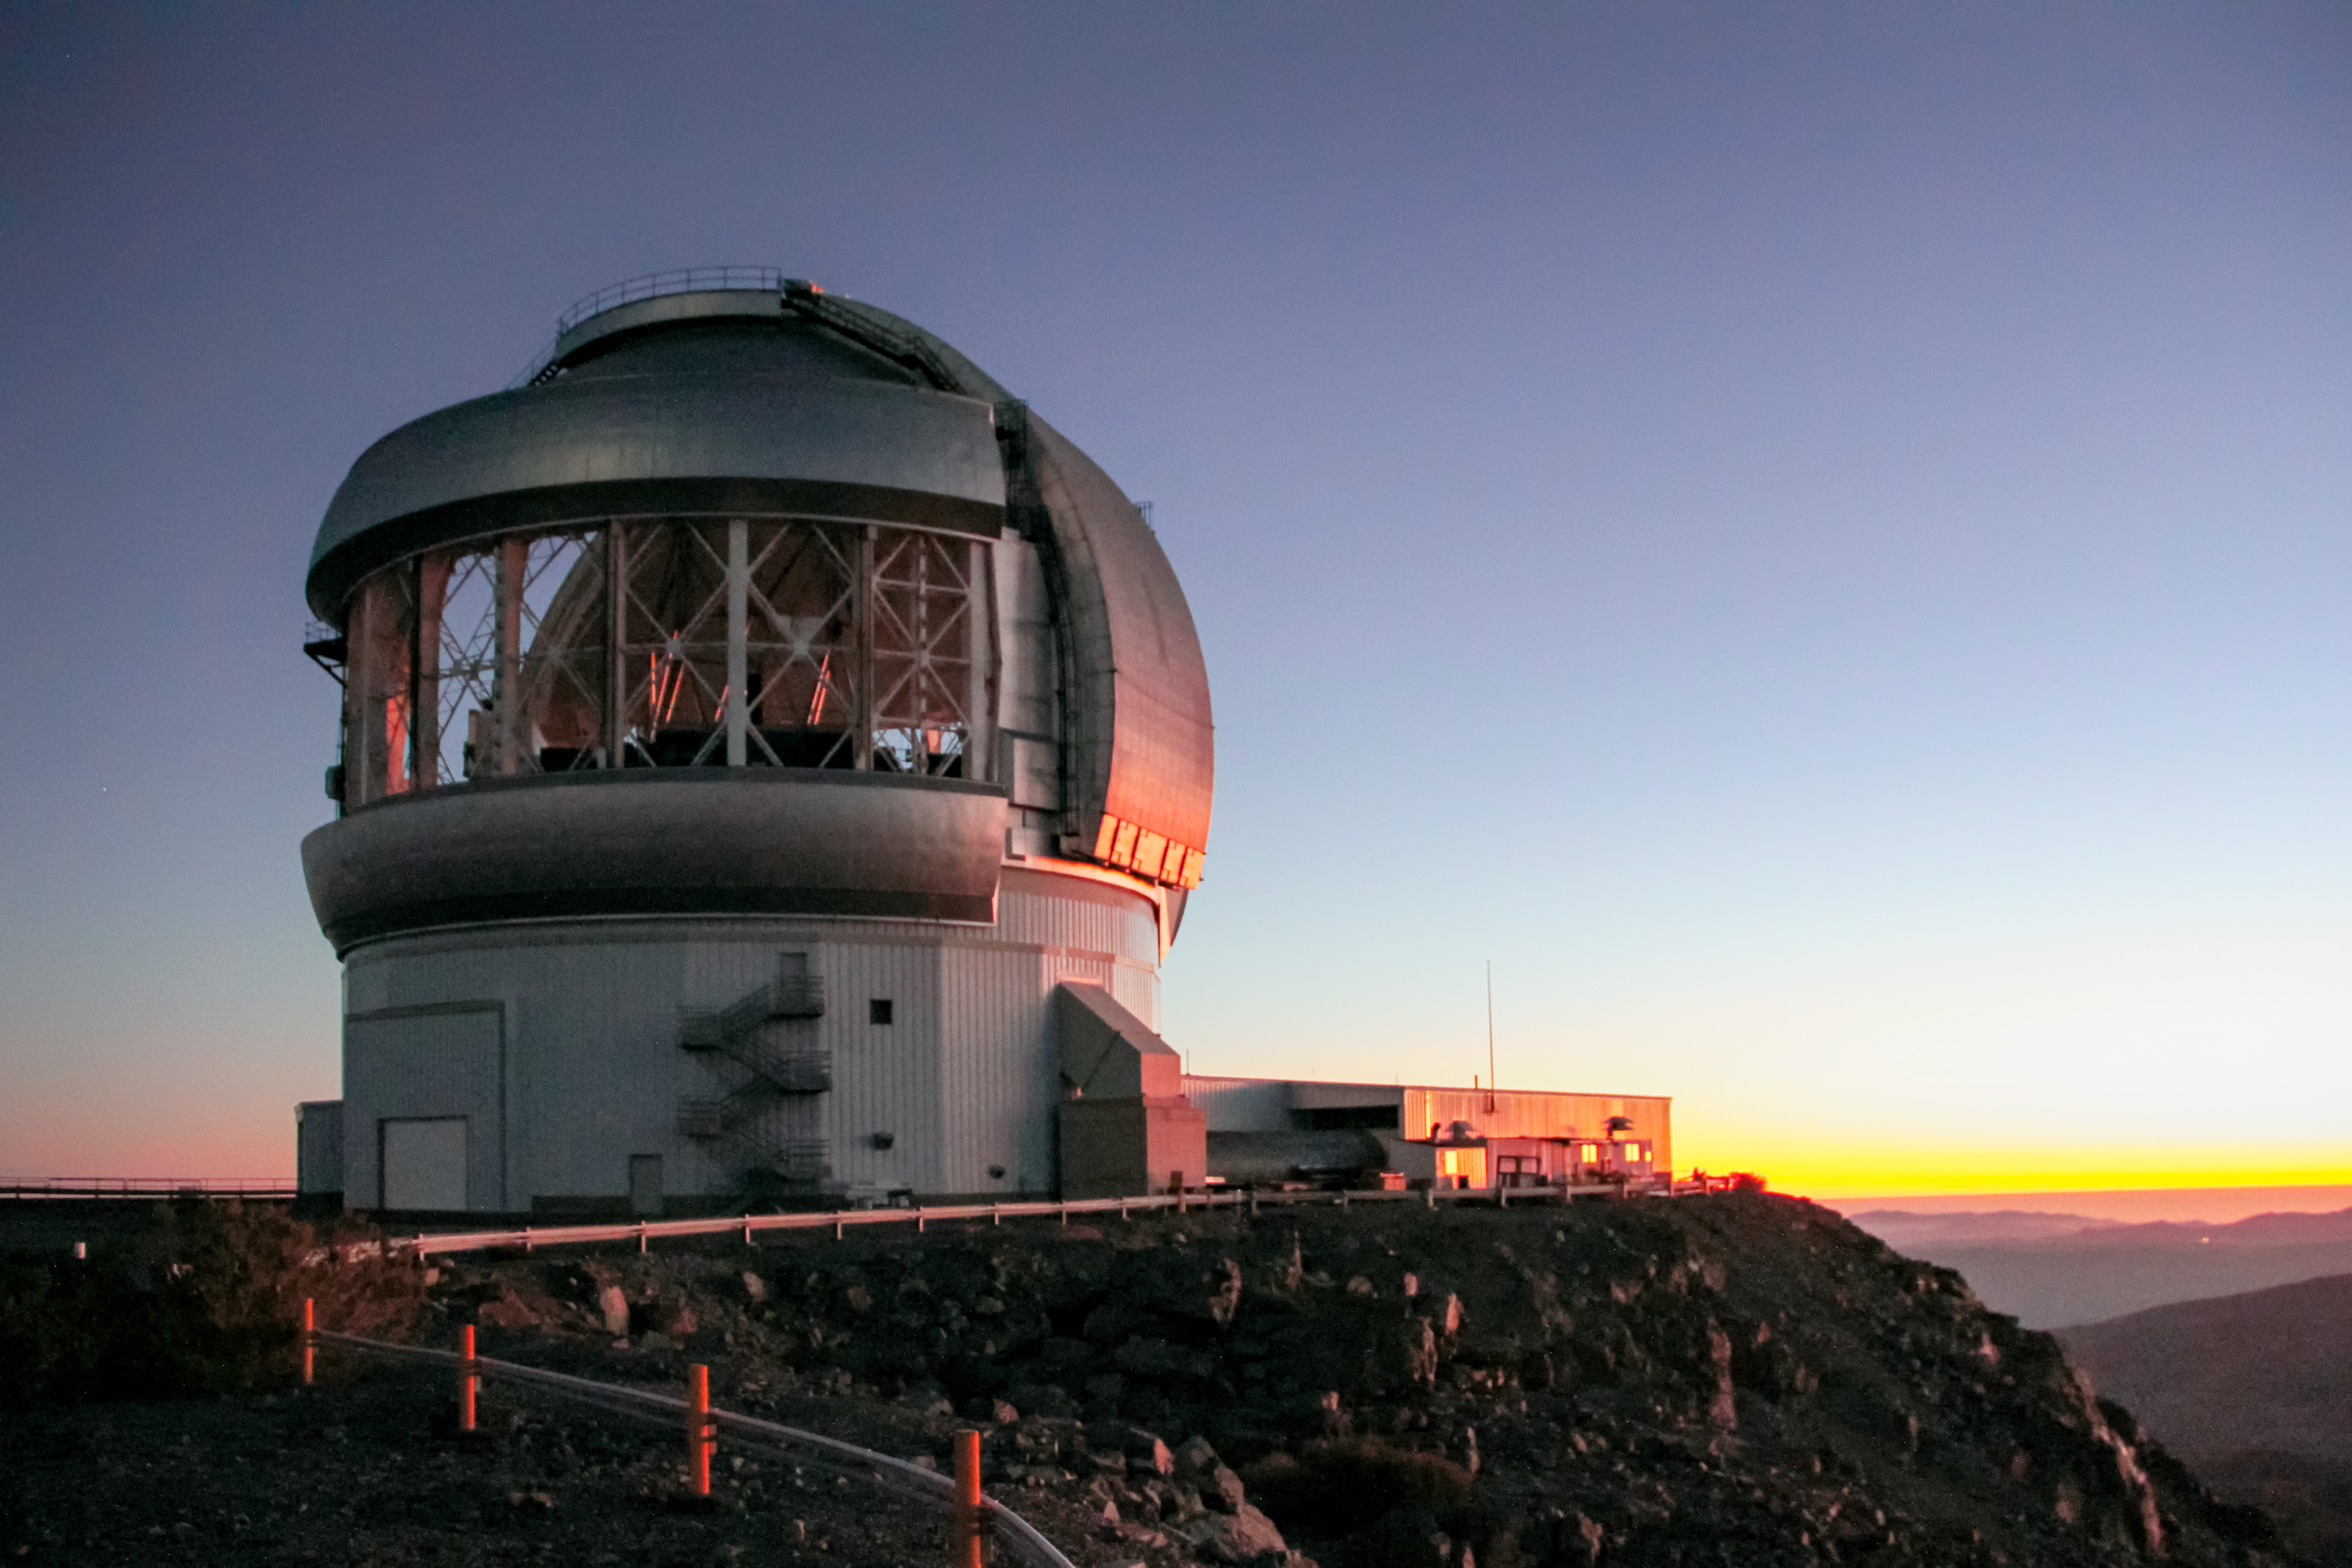

Gemini South at sunset

Gemini South at sunset.

Credit: International Gemini Observatory/NOIRLab/NSF/AURA/J. Fuentes